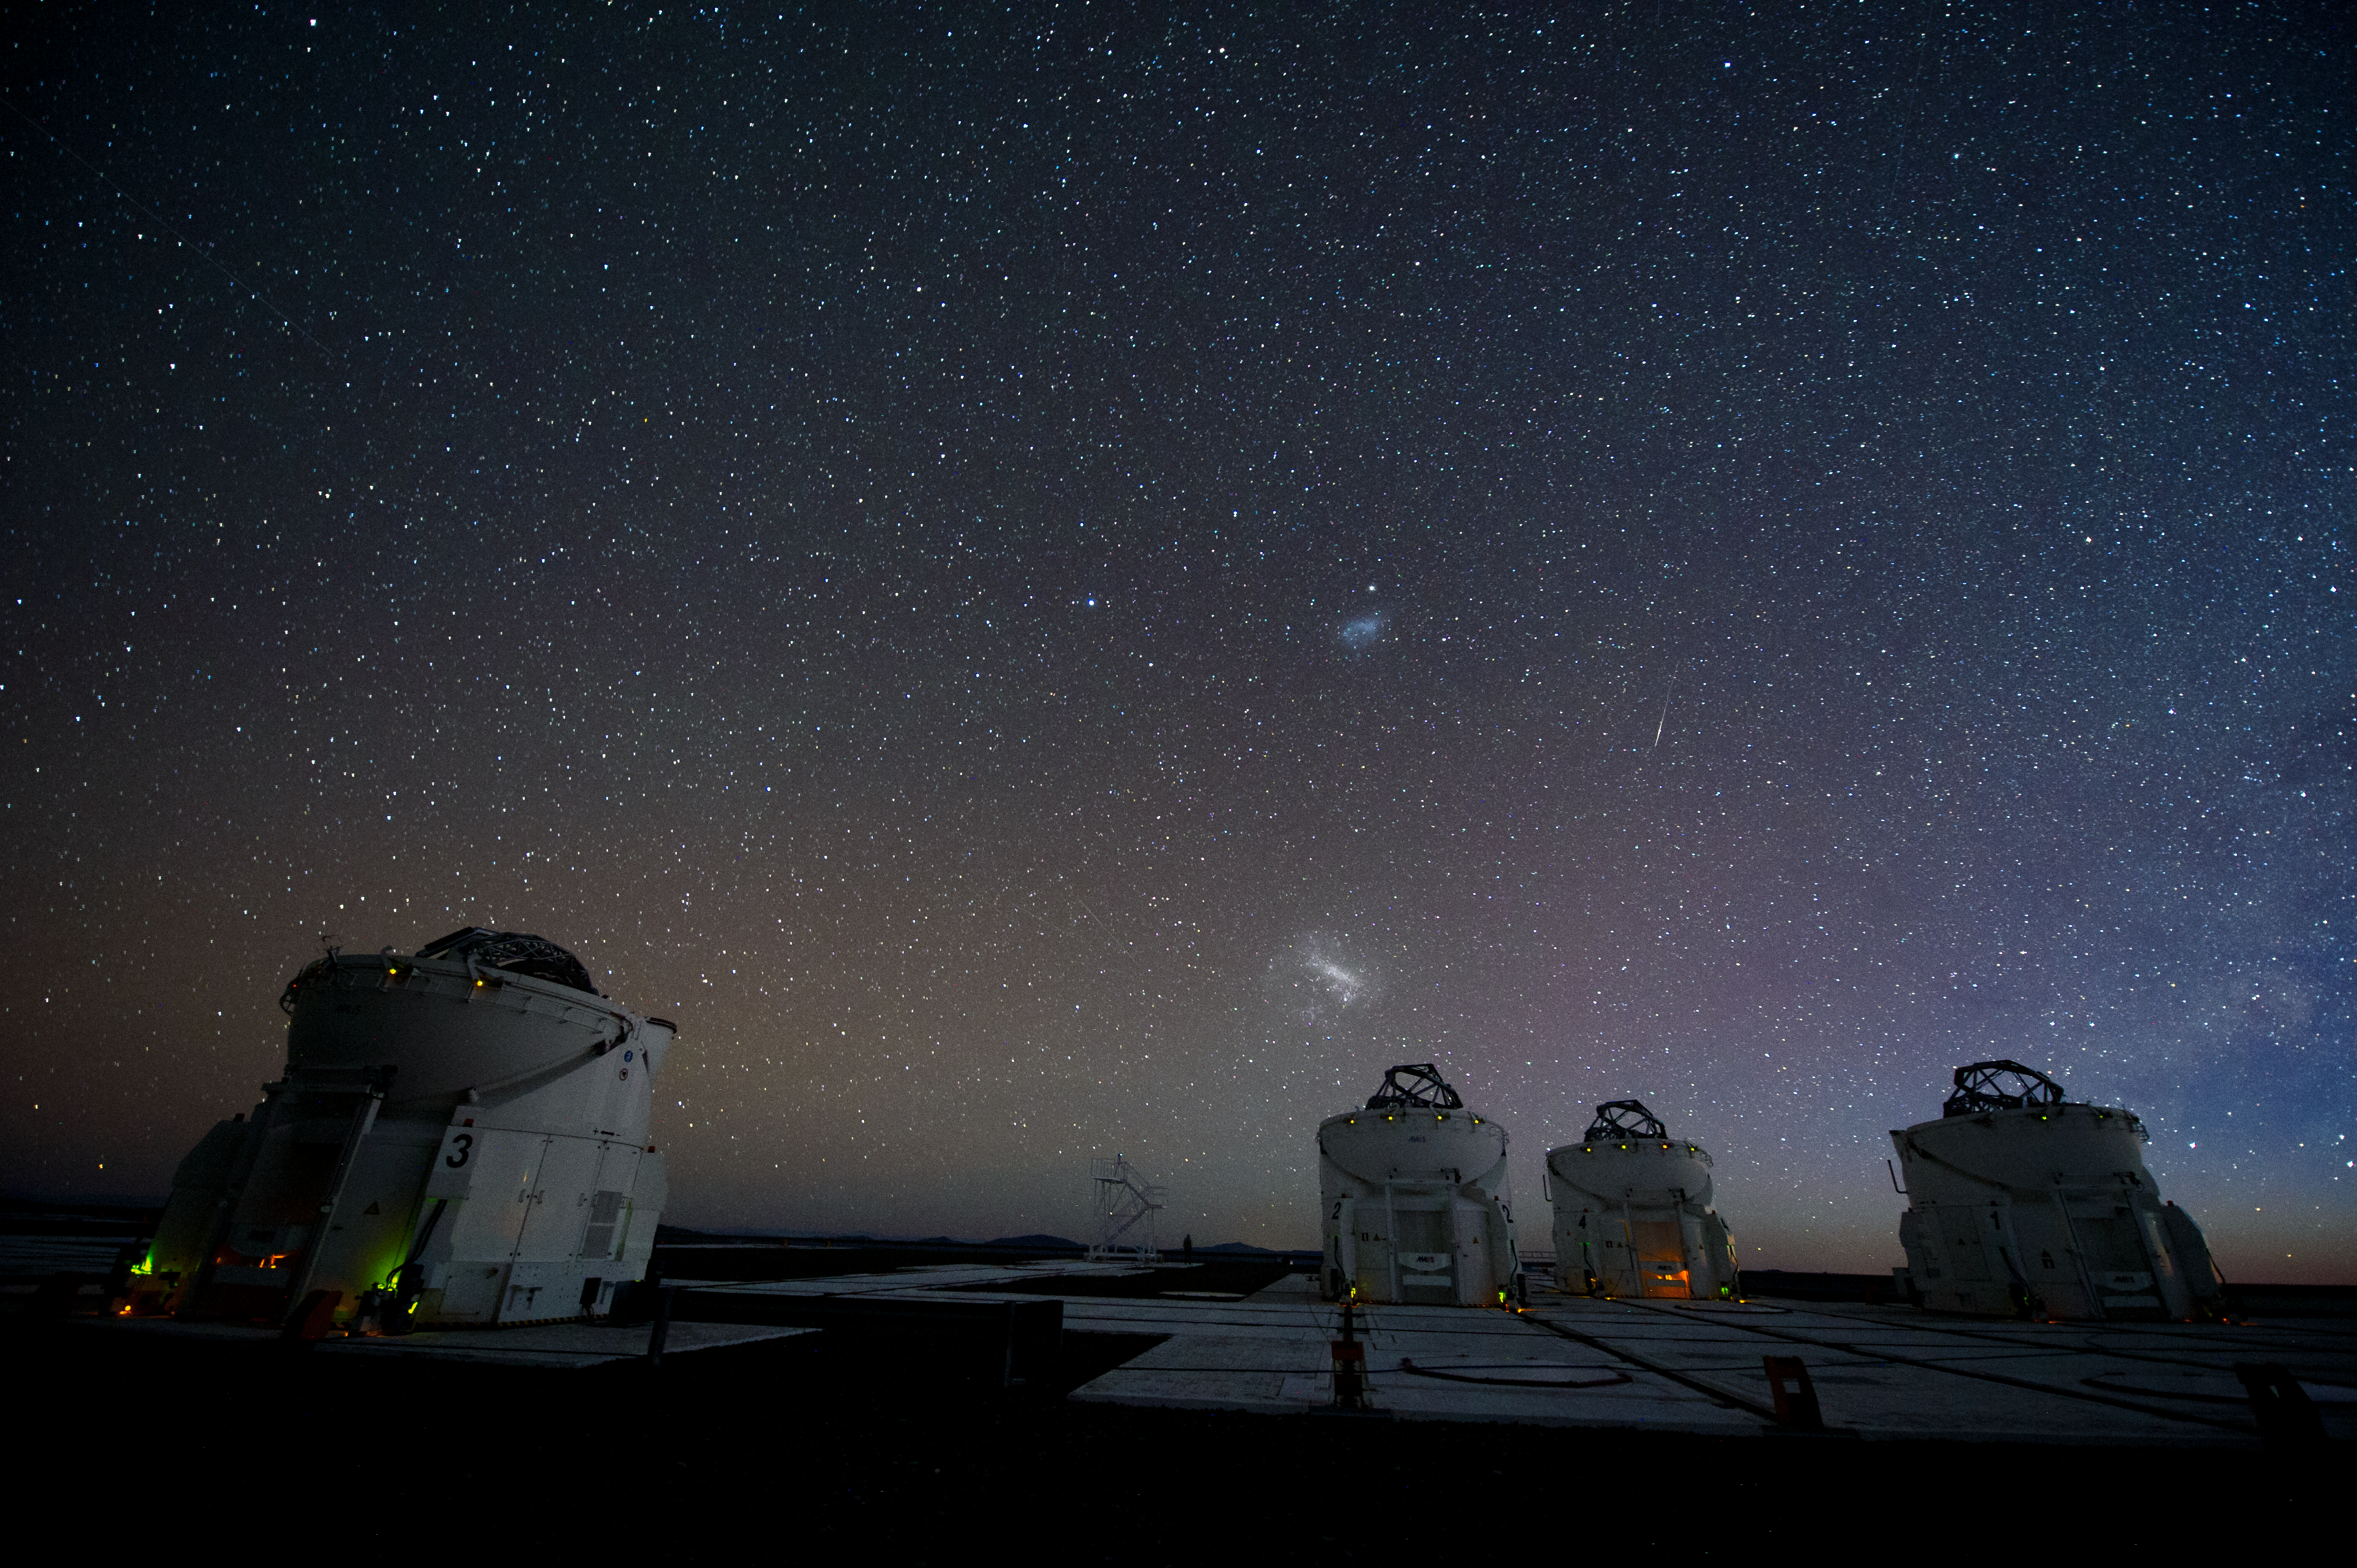

Auxiliary Telescopes in action

The four 1.8-m Auxiliary Telescopes (ATs) were designed for interferometry and therefore essentially dedicated to the VLTI.

Credit: ESO/C. Malin